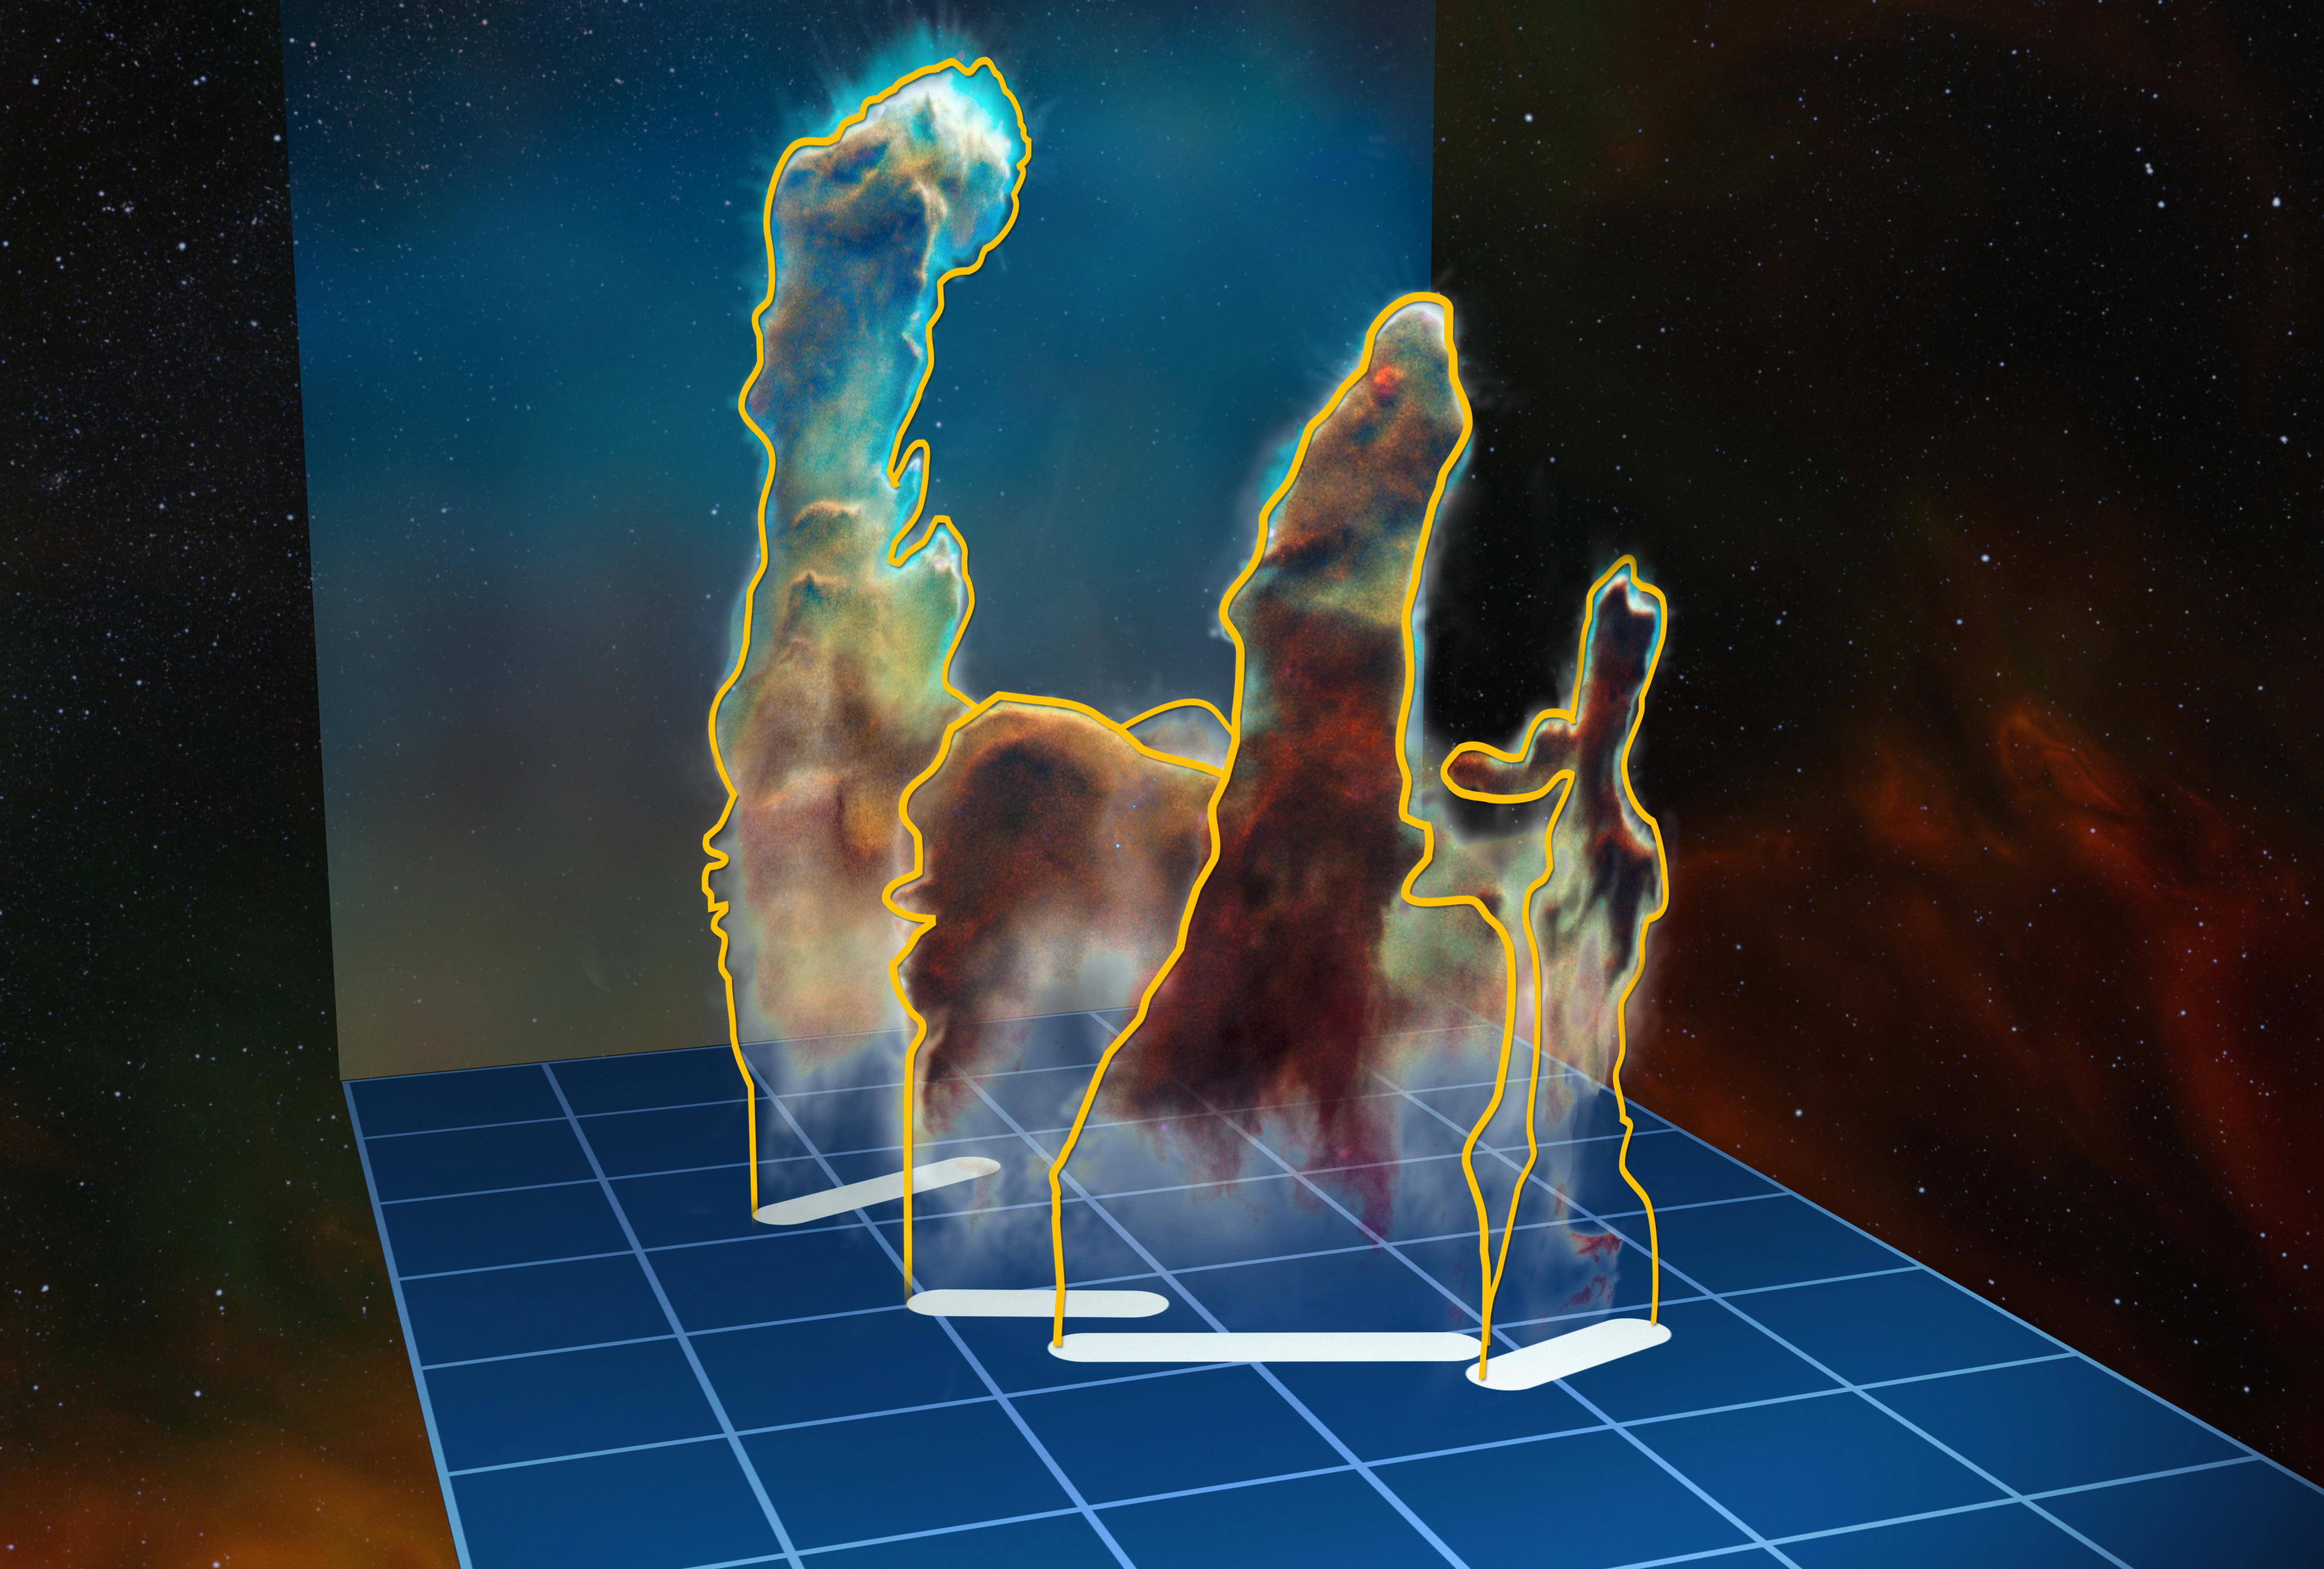

3D data visualisation of the Pillars of Creation

This visualisation of the three-dimensional structure of the Pillars of Creation within the star formation region Messier 16 (also called the Eagle Nebula) is based on new observations of the object using the MUSE instrument on ESO’s Very Large Telescope in Chile. The pillars actually consist of several distinct pieces on either side of the star cluster NGC 6611. In this illustration, the relative distance between the pillars along the line of sight is not to scale.

Credit: ESO/M. Kornmesser